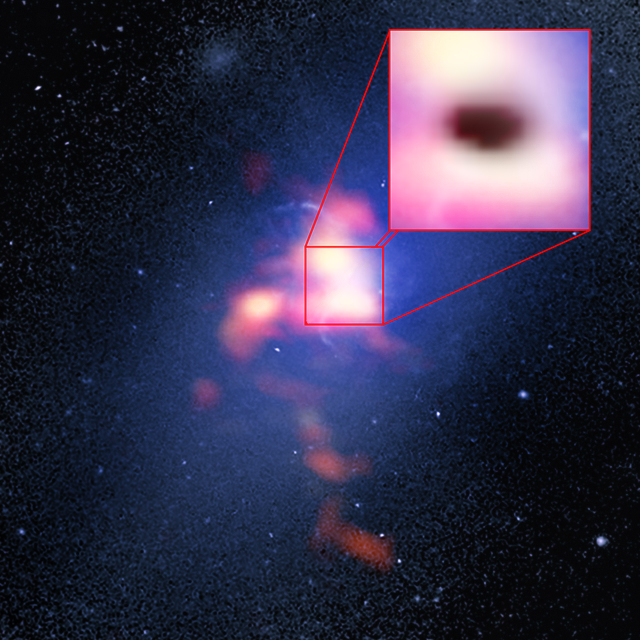

Composite image of Abell 2597 brightest cluster galaxy

The background image (blue) is from the NASA/ESA Hubble Space Telescope. The foreground (red) is ALMA data showing the distribution of carbon monoxide gas in and around the galaxy. The pull-out box shows the ALMA data of the "shadow" (black) produced by absorption of the millimetre-wavelength light emitted by electrons whizzing around powerful magnetic fields generated by the galaxy's supermassive black hole. The shadow indicates that cold clouds of molecular gas are raining in on the black hole.

Credit: B. Saxton (NRAO/AUI/NSF)/G. Tremblay et al./NASA/ESA Hubble/ALMA (ESO/NAOJ/NRAO)